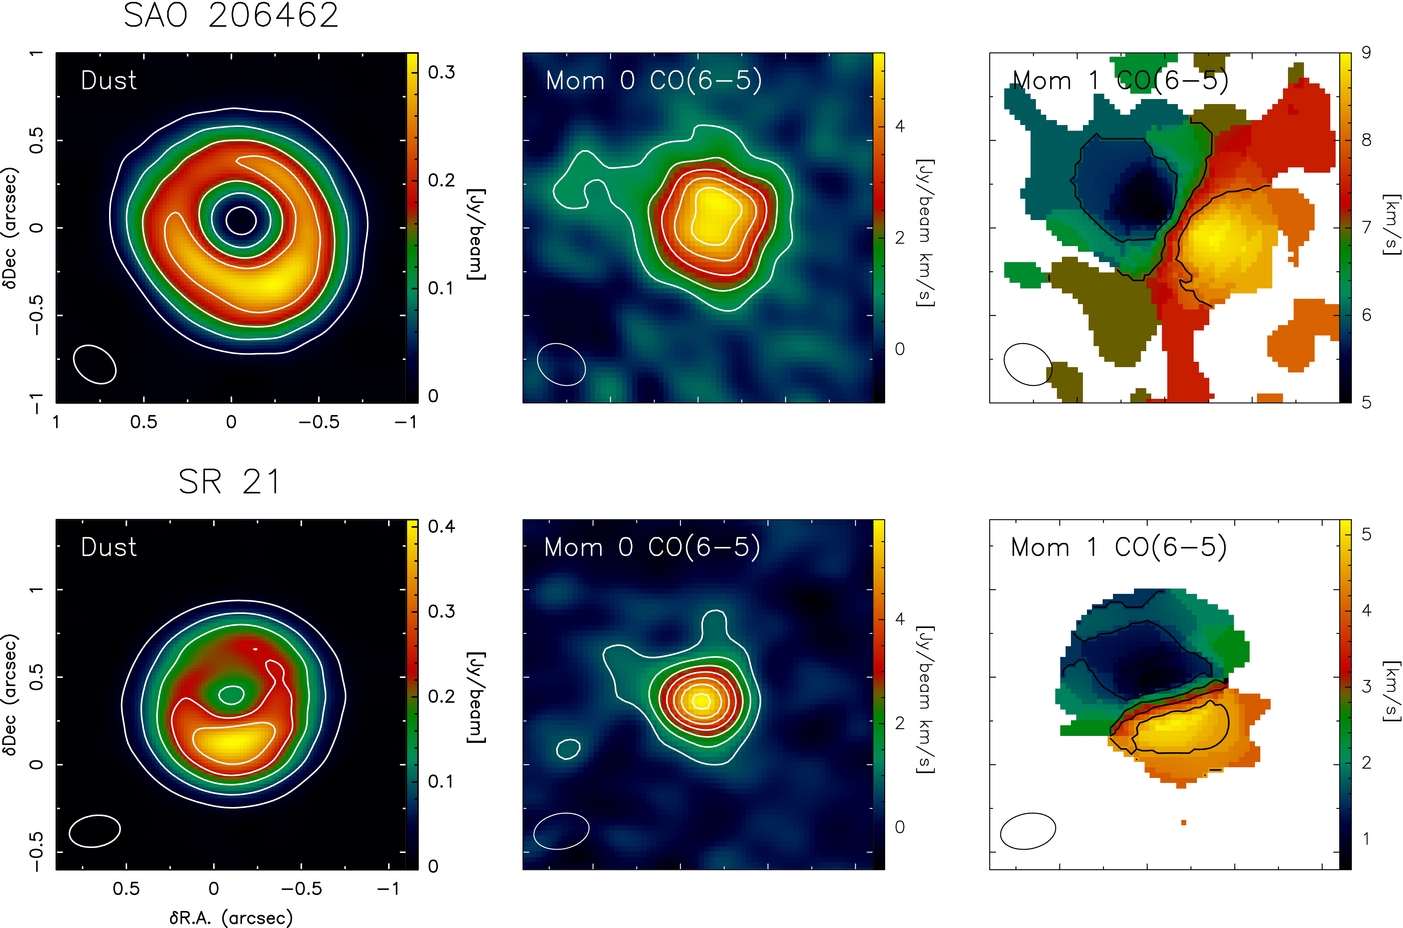

ALMA observations of dust and gas

ALMA observations of dust and gas emission for the disks surrounding SAO 206462 (top row) and SR 21 (bottom row). Ellipses indicate beam sizes listed in Table 1. Left panels: dust continuum emission (color scale) and dust brightness temperature (contours starting at 10 K, spaced by 5 K). Middle panels: 12CO J = 6–5 moment 0 map, contours start and are spaced by 3σ, where σ is the rms noise level in the map. Right panels: 12CO J = 6–5 moment 1 map, contours are spaced by 1 km s−1.

Credit: ALMA (ESO/NAOJ/NRAO)